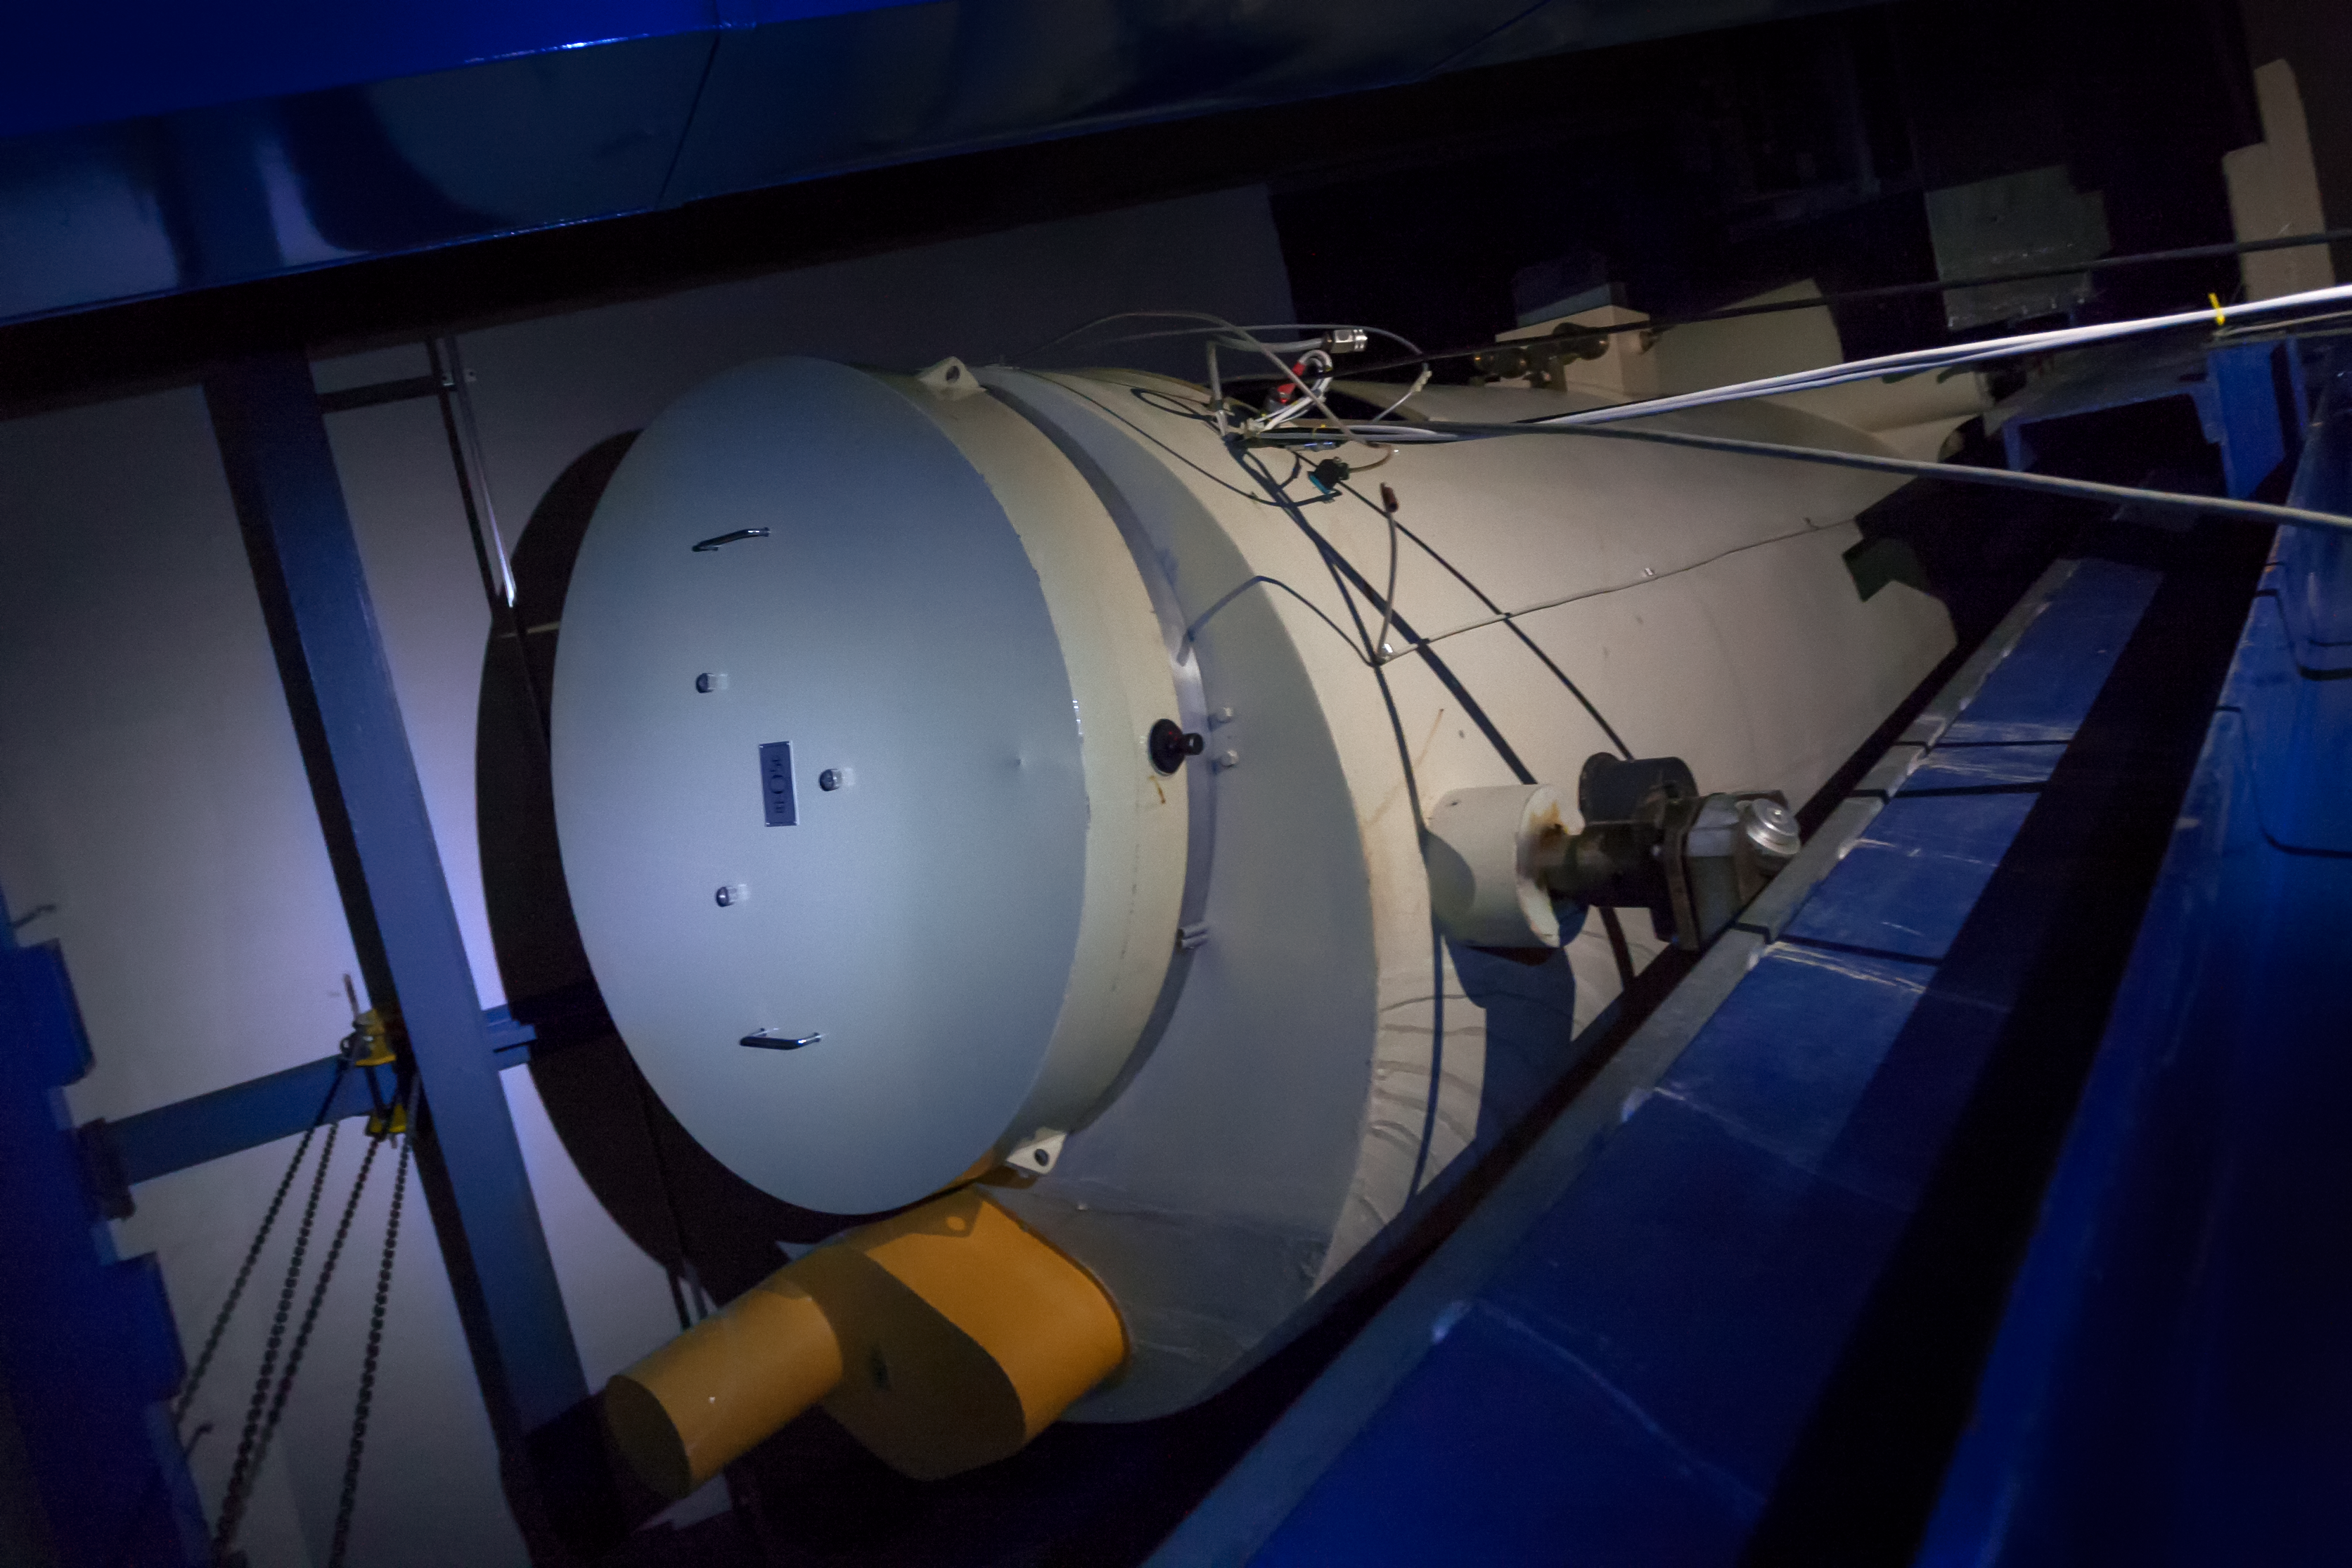

The Coudé Spectrograph

The Coudé Spectrograph was installed on the ESO 1.52-metre telescope coudé focus at La Silla Observatory in early 1969. It was decommissioned in mid 1980s.

Credit: ESO